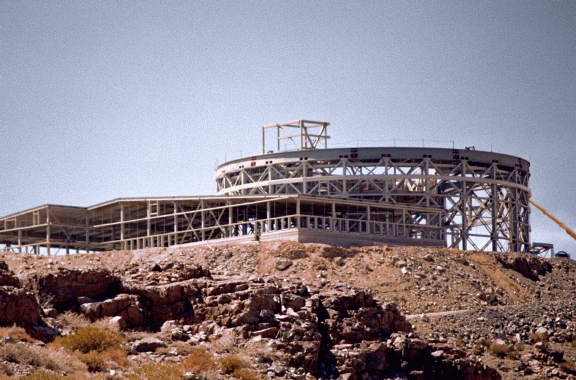

Steelwork in late 1996

Credit: International Gemini Observatory/AURA